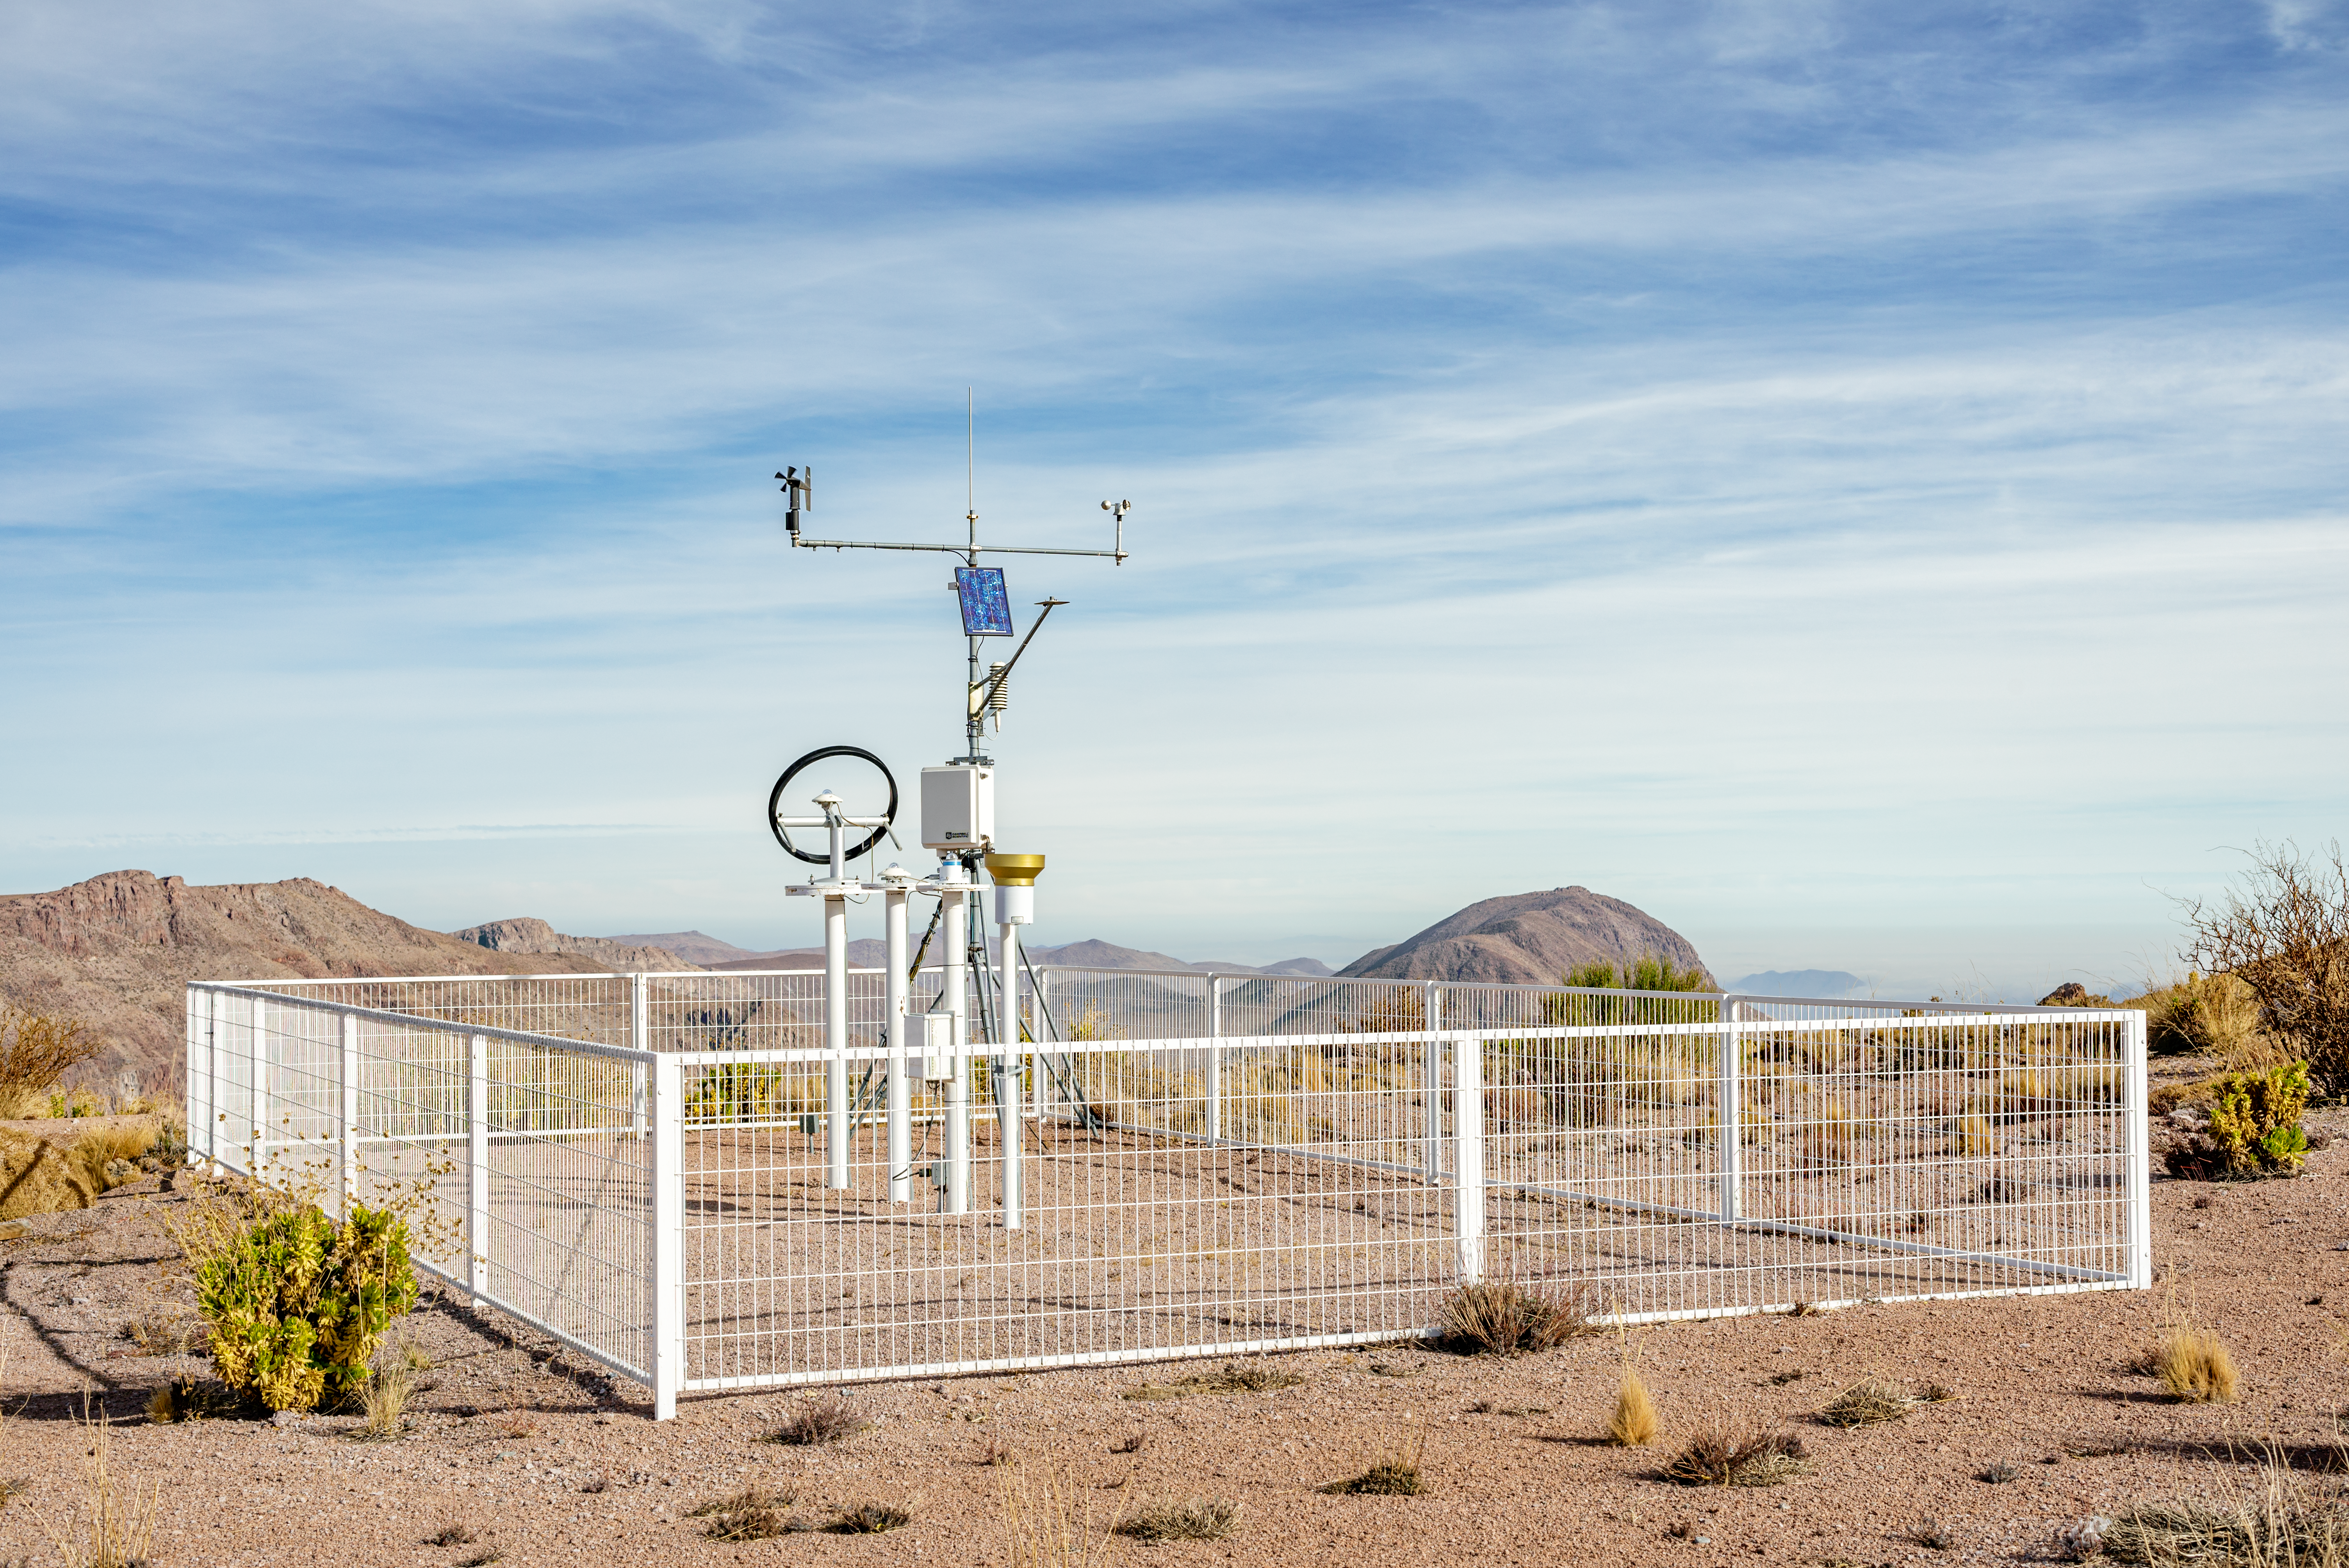

Meteorology (DMC)

Weather monitoring station of DMC.

Credit: CTIO/NOIRLab/NSF/AURA/D. Munizaga